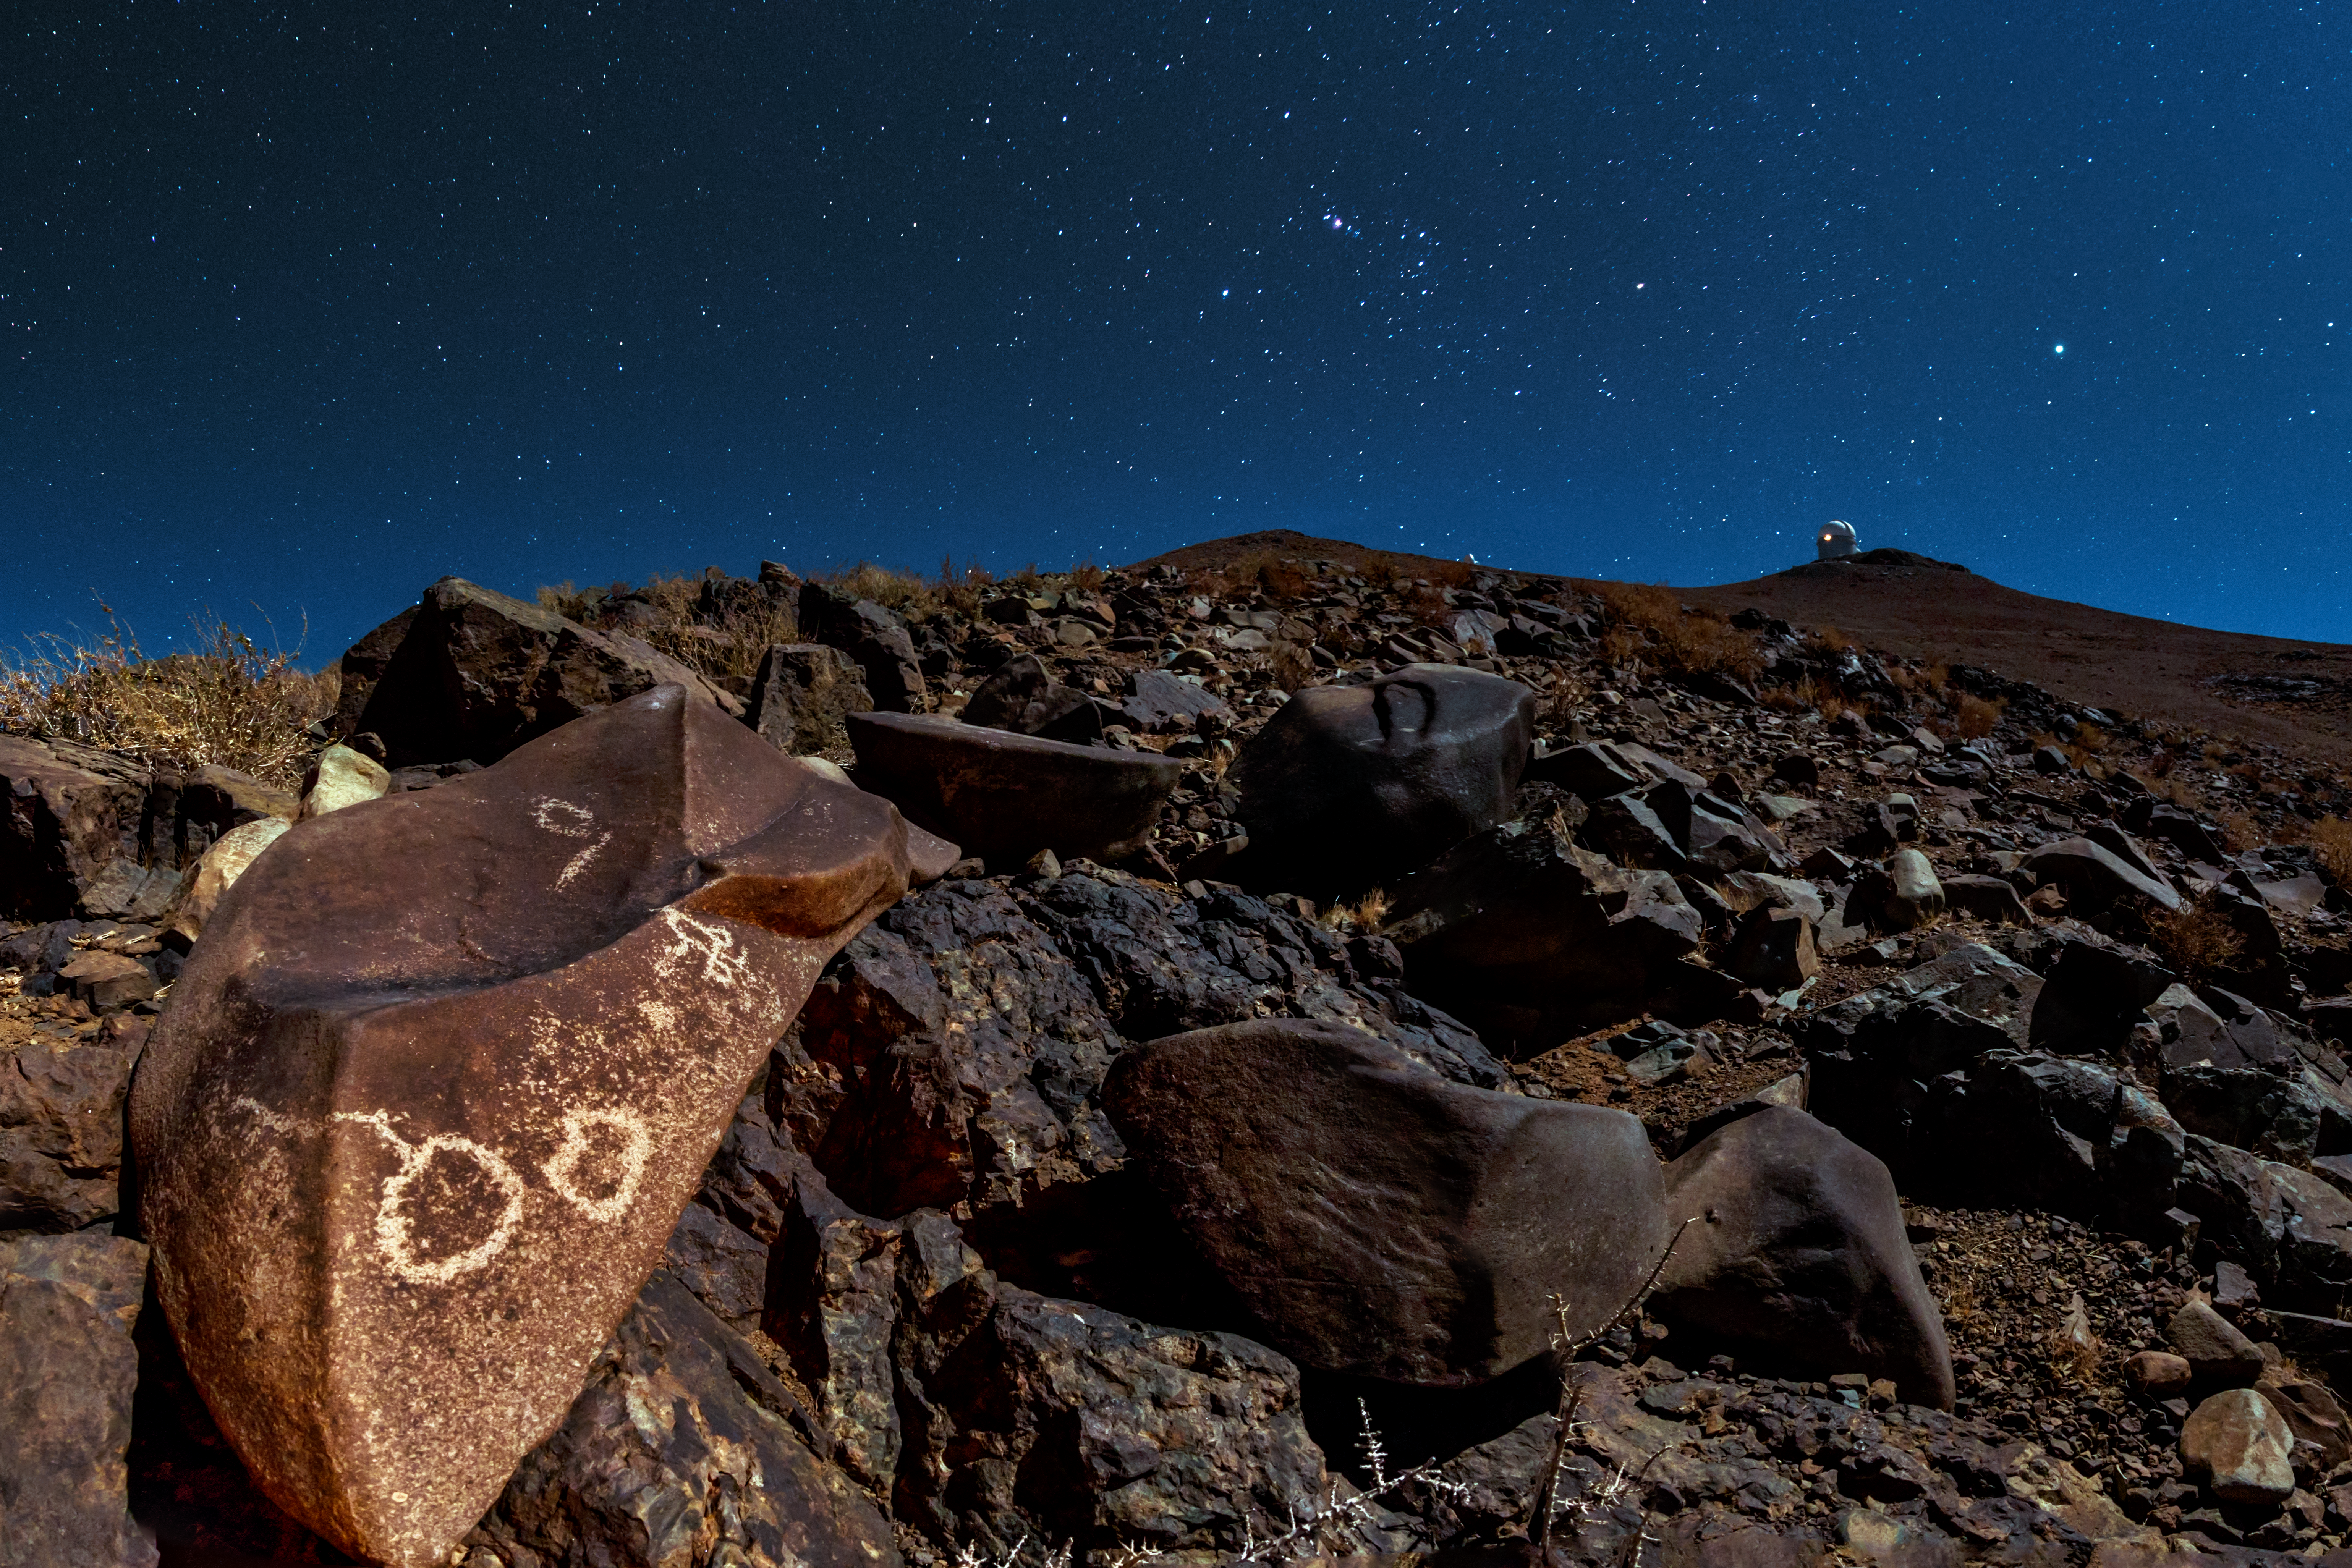

Petroglyphs around La Silla

A full Moon bathes the rocky desert landscape surrounding ESO's La Silla Observatory in a faint white light. Rocks littered around the Chilean site are covered with ancient drawings — petroglyphs — carved into the stone. Marks such as these cup-shaped examples are found all over the world and can help provide insights into the ancient civilisations that once called these places home.

In the distance, the top of the ESO 3.6-metre telescope can be seen beneath a sea of stars.

Credit: ESO/B. Tafreshi (twanight.org)